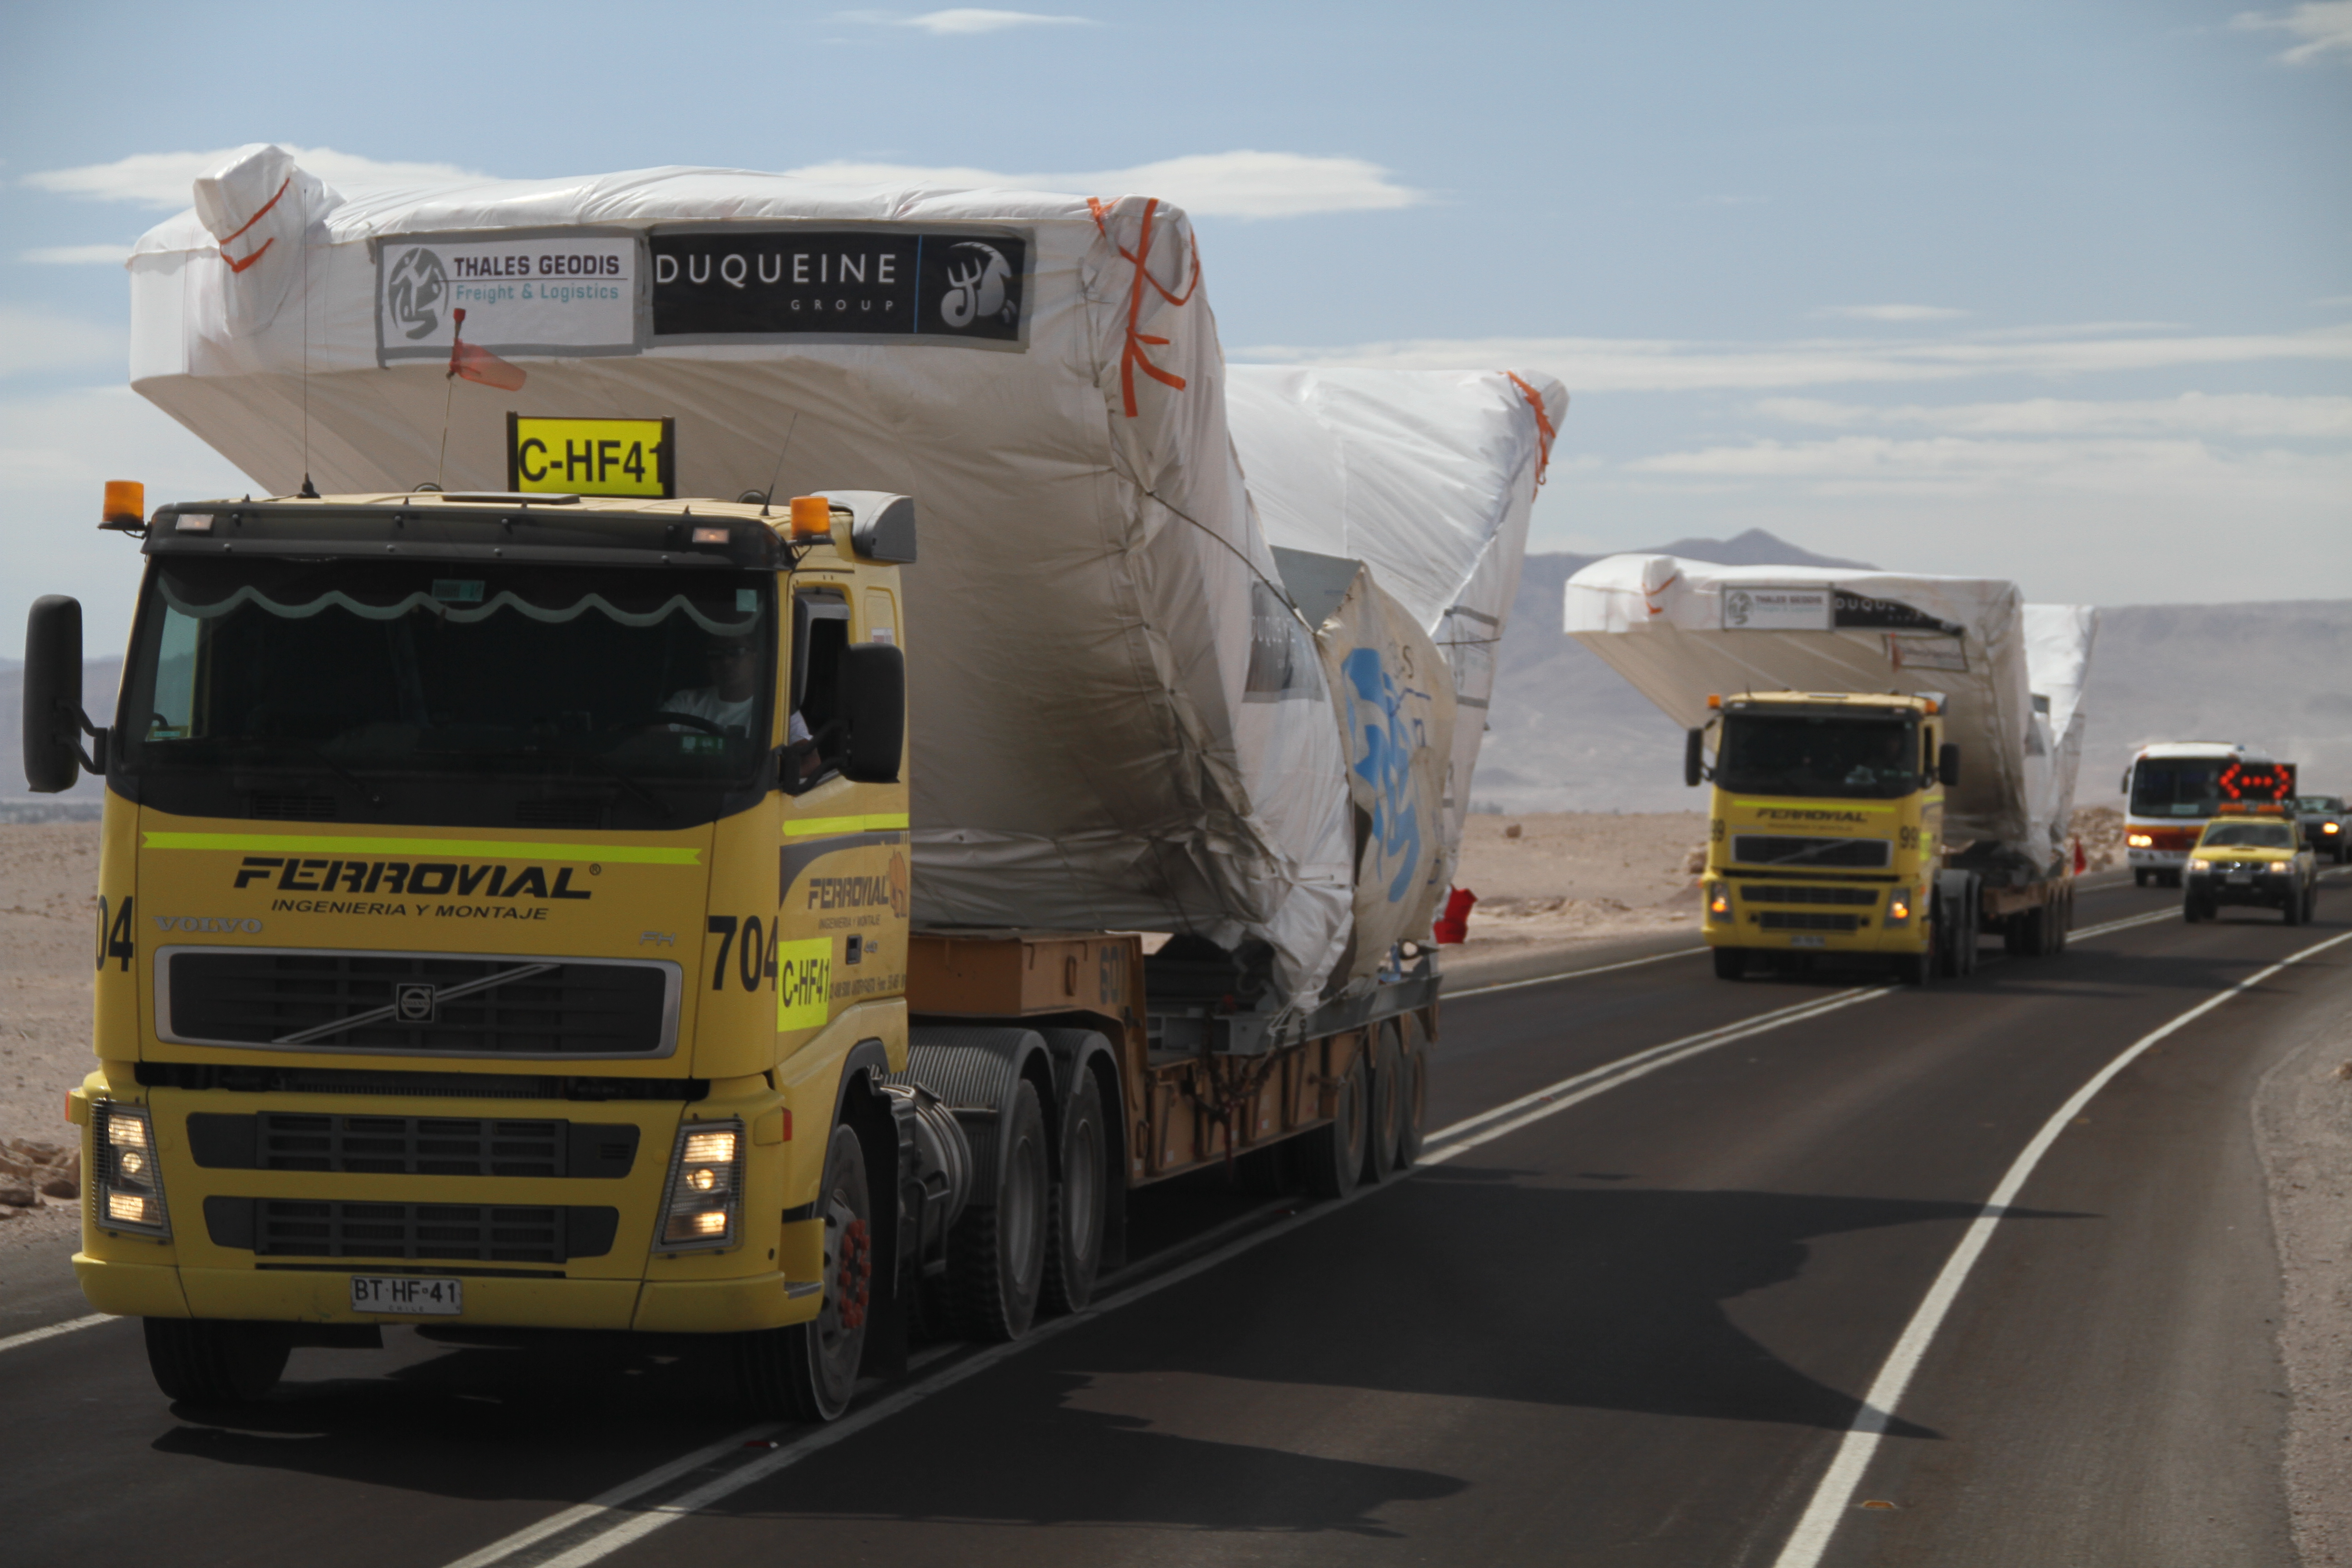

Arrival of European dishes to the OSF

Arrival of European dishes to the OSF.

Credit: Jaime Guarda - ALMA (ESO/NAOJ/NRAO)